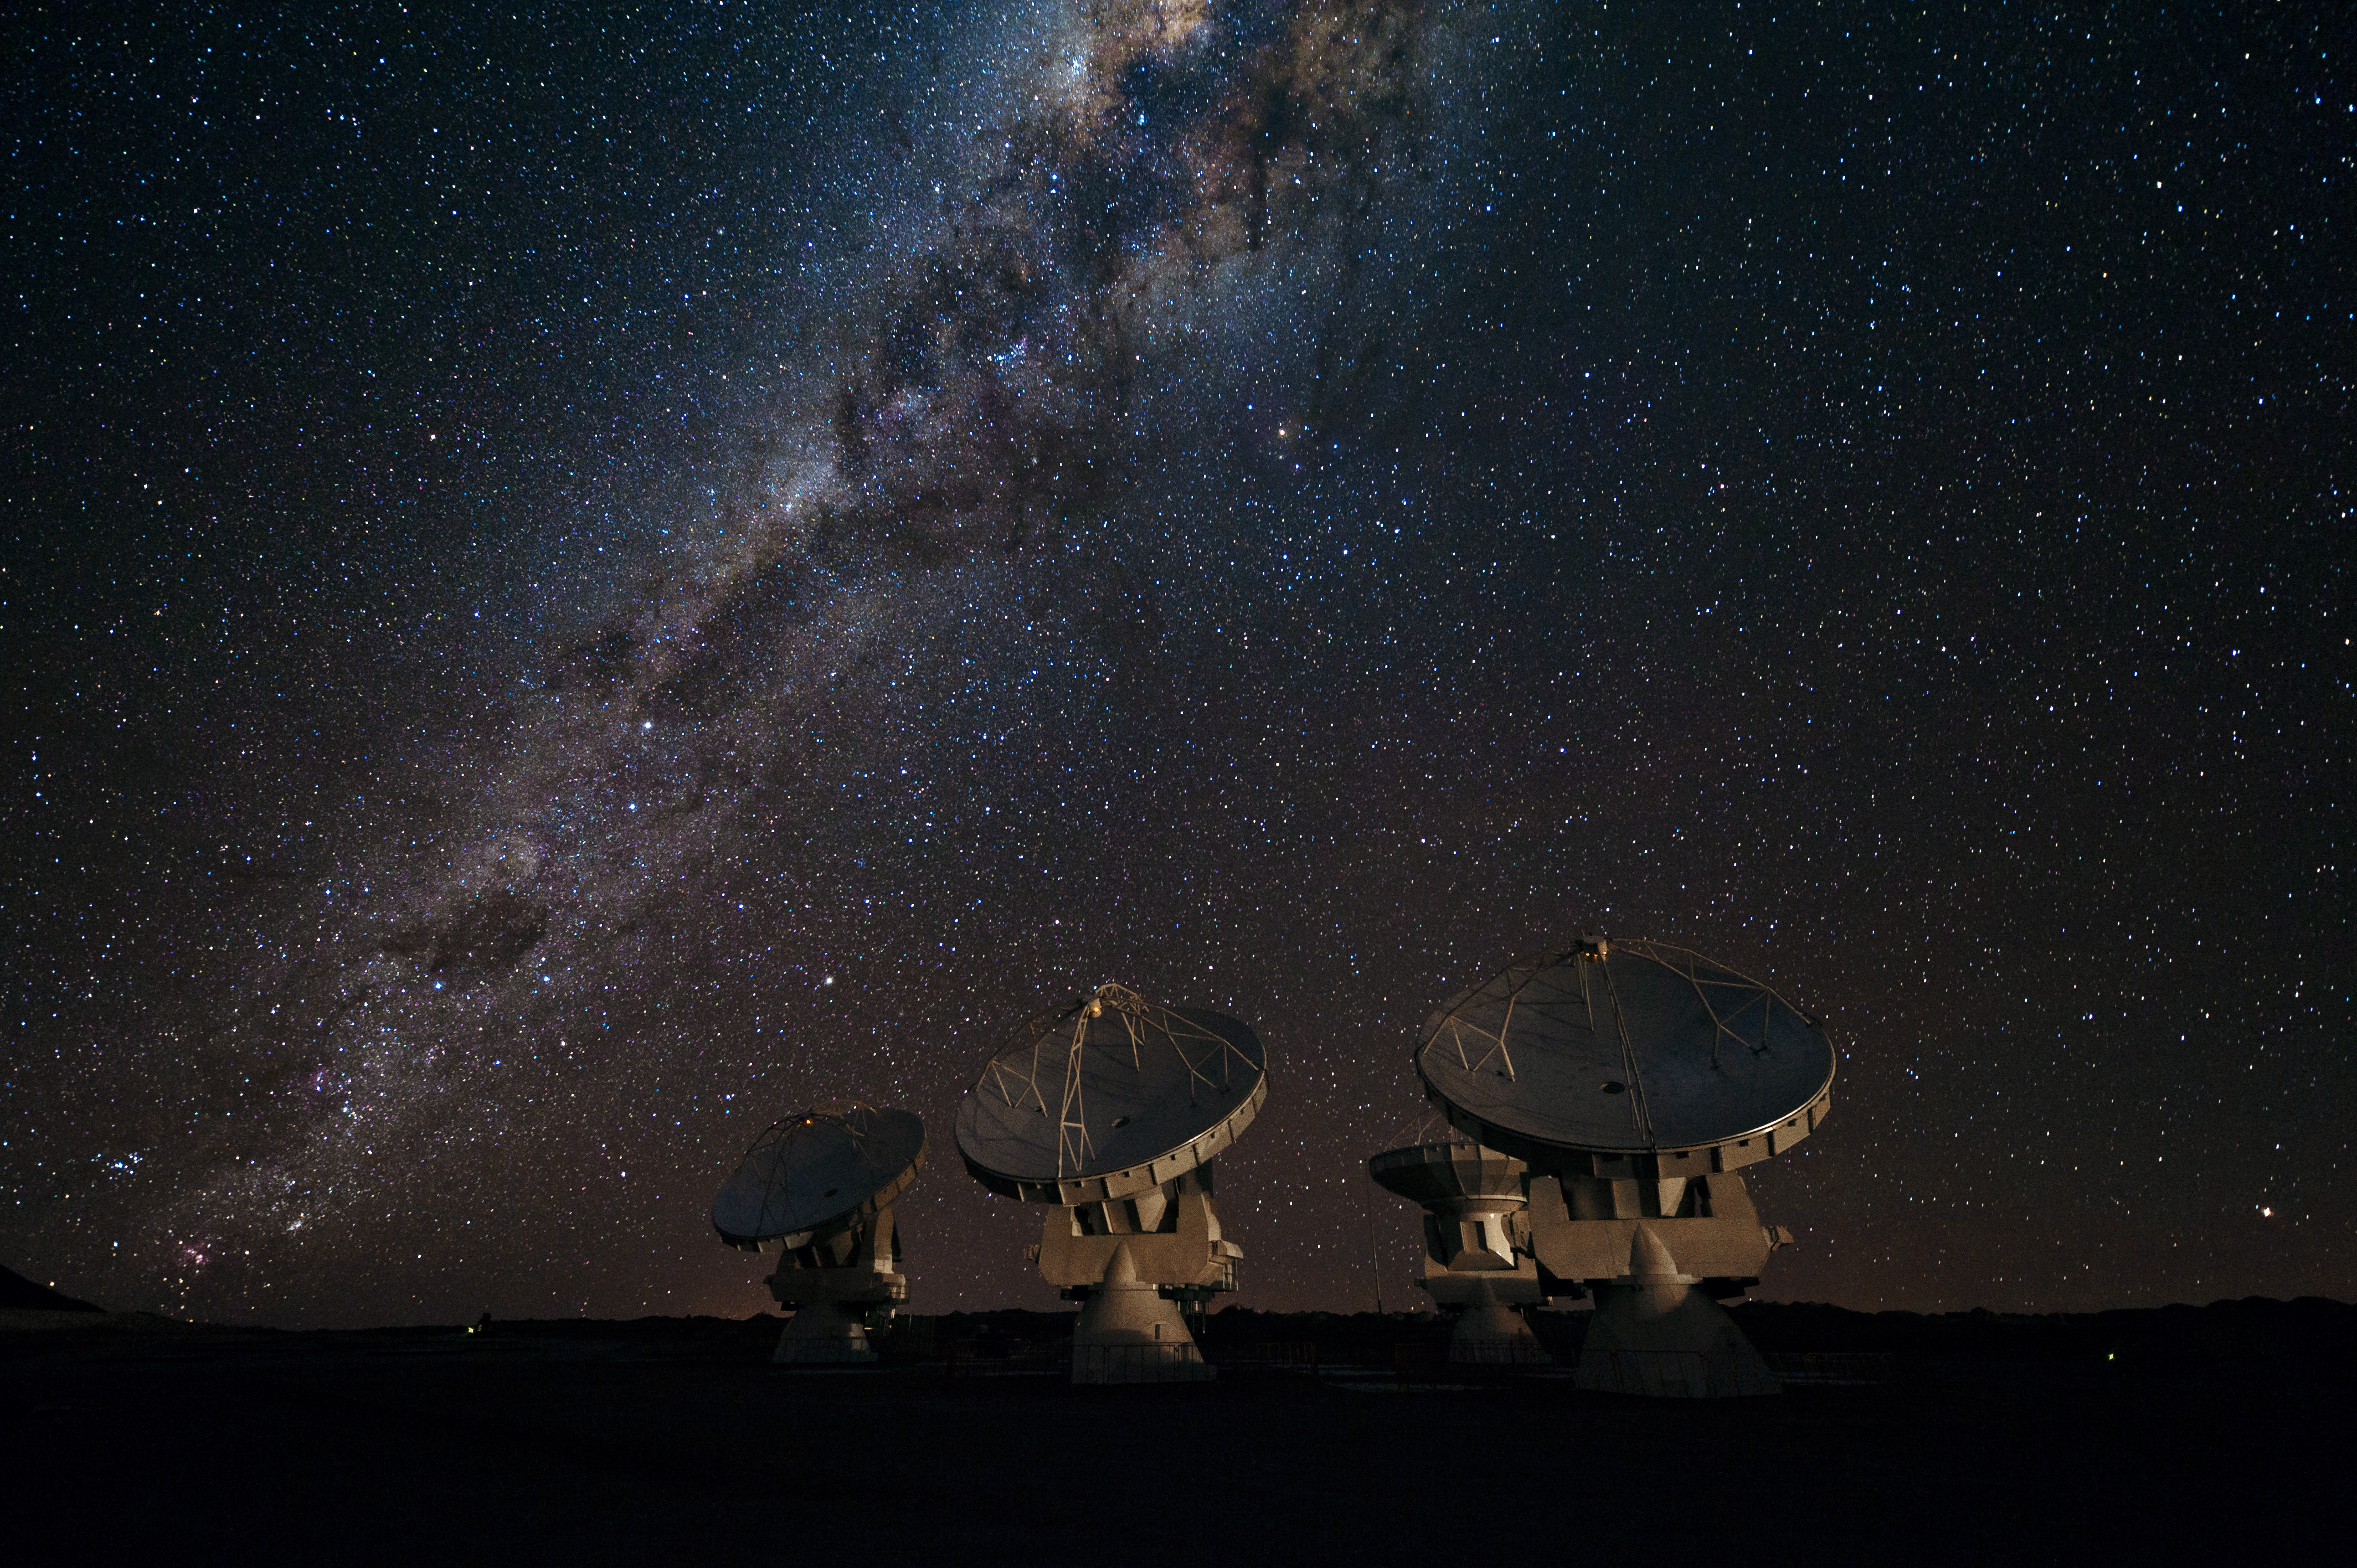

View of the ALMA antennas

View of the ALMA antennas on the Chajnantor Plateau, at an altitude of 5000 m. The antennas are designed to withstand the harsh conditions at the high site, where the extremely dry and rarefied air is ideal for ALMA's observations of the universe at millimeter- and submillimeter-wavelengths.

Credit: J.F. Salgado (ESO)